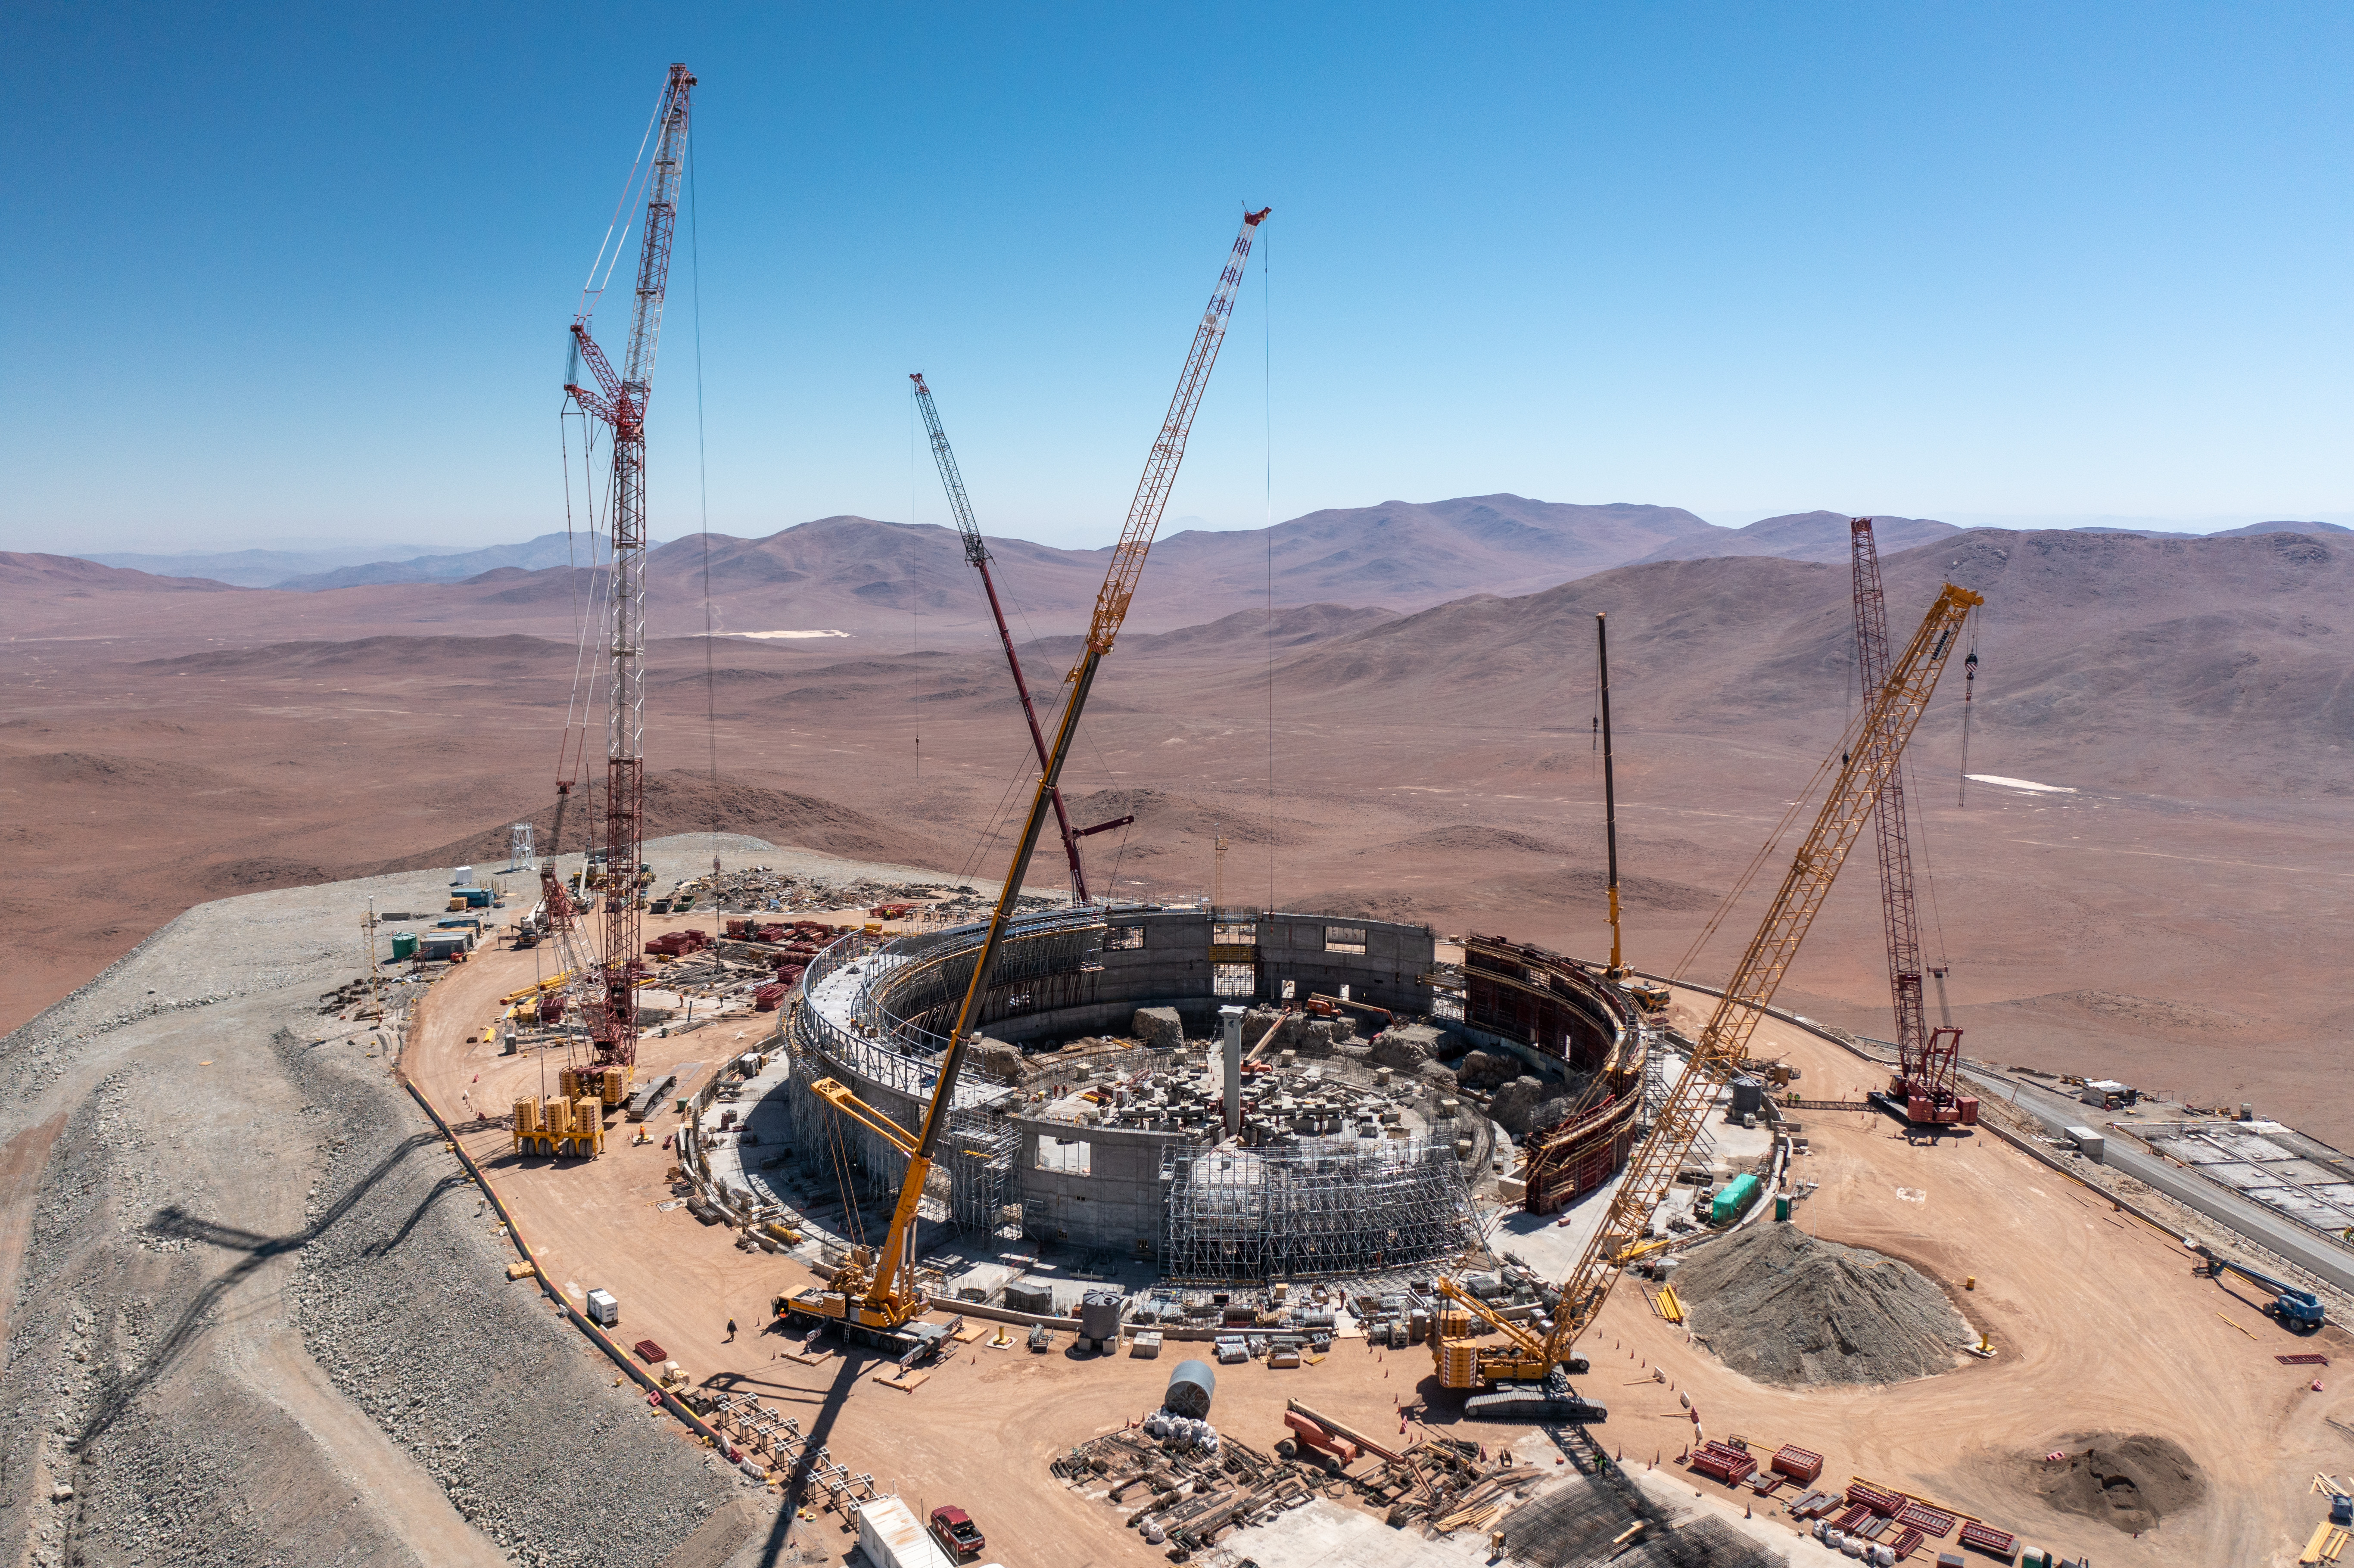

Flying progress on the ELT

Construction on the world’s biggest eye on the sky, ESO’s Extremely Large Telescope (ELT) continues at the summit of Cerro Armazones in the Chilean Atacama Desert. As this Picture of the Week captured in October this year shows, the concrete structure that started taking shape in January is almost finished. This structure will support the 85-metre high steel dome, and within the next few weeks it will be ready for the installation of 36 mechanisms that will allow 360° rotation of the 6100-tonne dome structure.

On the rightmost part of the picture the foundations of the chiller station are clearly visible. This station is one of many facilities designed to keep the telescope cold during the day so that at night it’s at the same temperature as its surroundings; this is key to minimising turbulence inside the dome and thermal deformations of the telescope. In the centre of this image are the foundations for the main structure that will host the telescope and its instruments within the dome, all in all weighing in at 4600 tonnes. Almost 9000 cubic metres of concrete were required to complete the foundations in which some of the state-of-the-art seismic devices have already been installed.

Several cranes, with capacities ranging from 250 to 600 tonnes, are already operational and assisting the erection of these concrete structures. In particular, the crane seen in the leftmost part of the picture will be required to assemble both the dome and the main structure. At almost 120 m in height and capable of reaching as far as 80 m, this crane is visible from several kilometers away, and illustrates just how extremely large the ELT will be.

Credit: G. Hüdepohl (atacamaphoto.com)/ESO